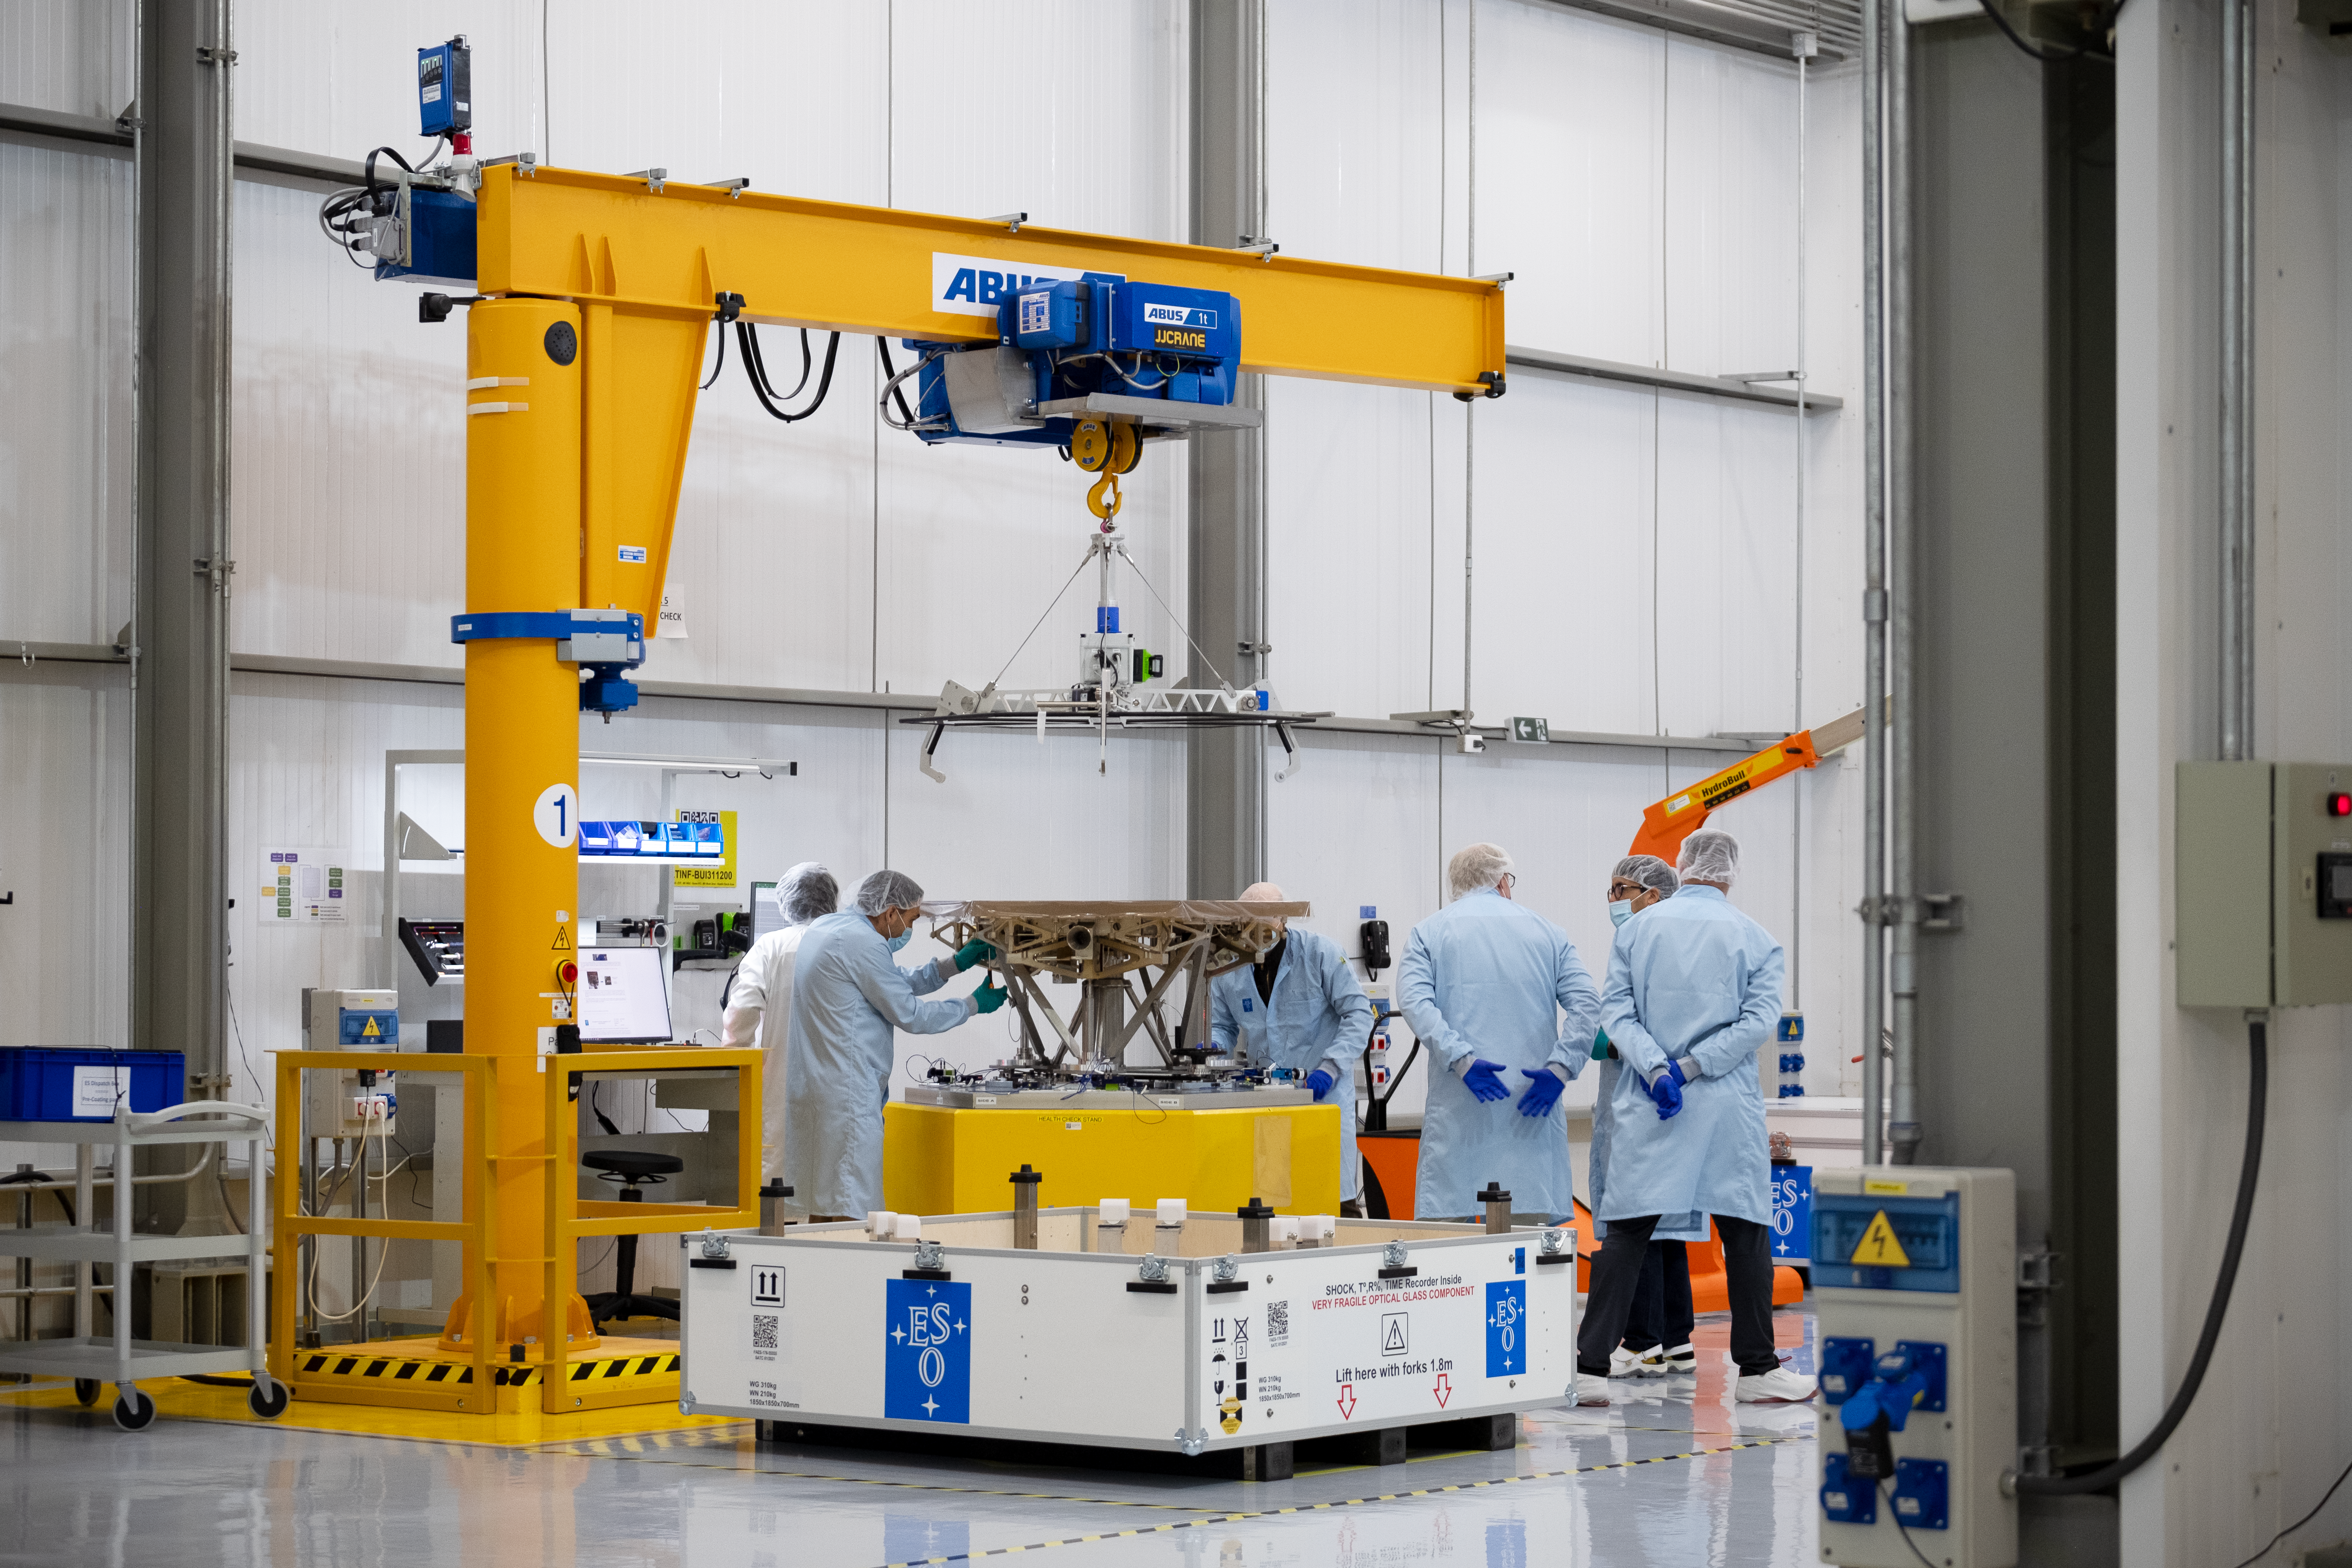

ESO engineers inspect an uncoated M1 segment

A team of ESO engineers, technicians and contractors at Paranal Observatory inspects one of the Extremely Large Telescope (ELT)’s primary mirror segments, still in its protective wrapping, to make sure it was not damaged during its long journey across the ocean. The box in which the segment was transported can be seen on the floor in front of the crane. The mirror segments are each carefully inspected before being coated with a highly reflective silver layer and receiving edge sensors to detect misalignments.

Credit: ESO/F. Carrasco (CHEPOX)